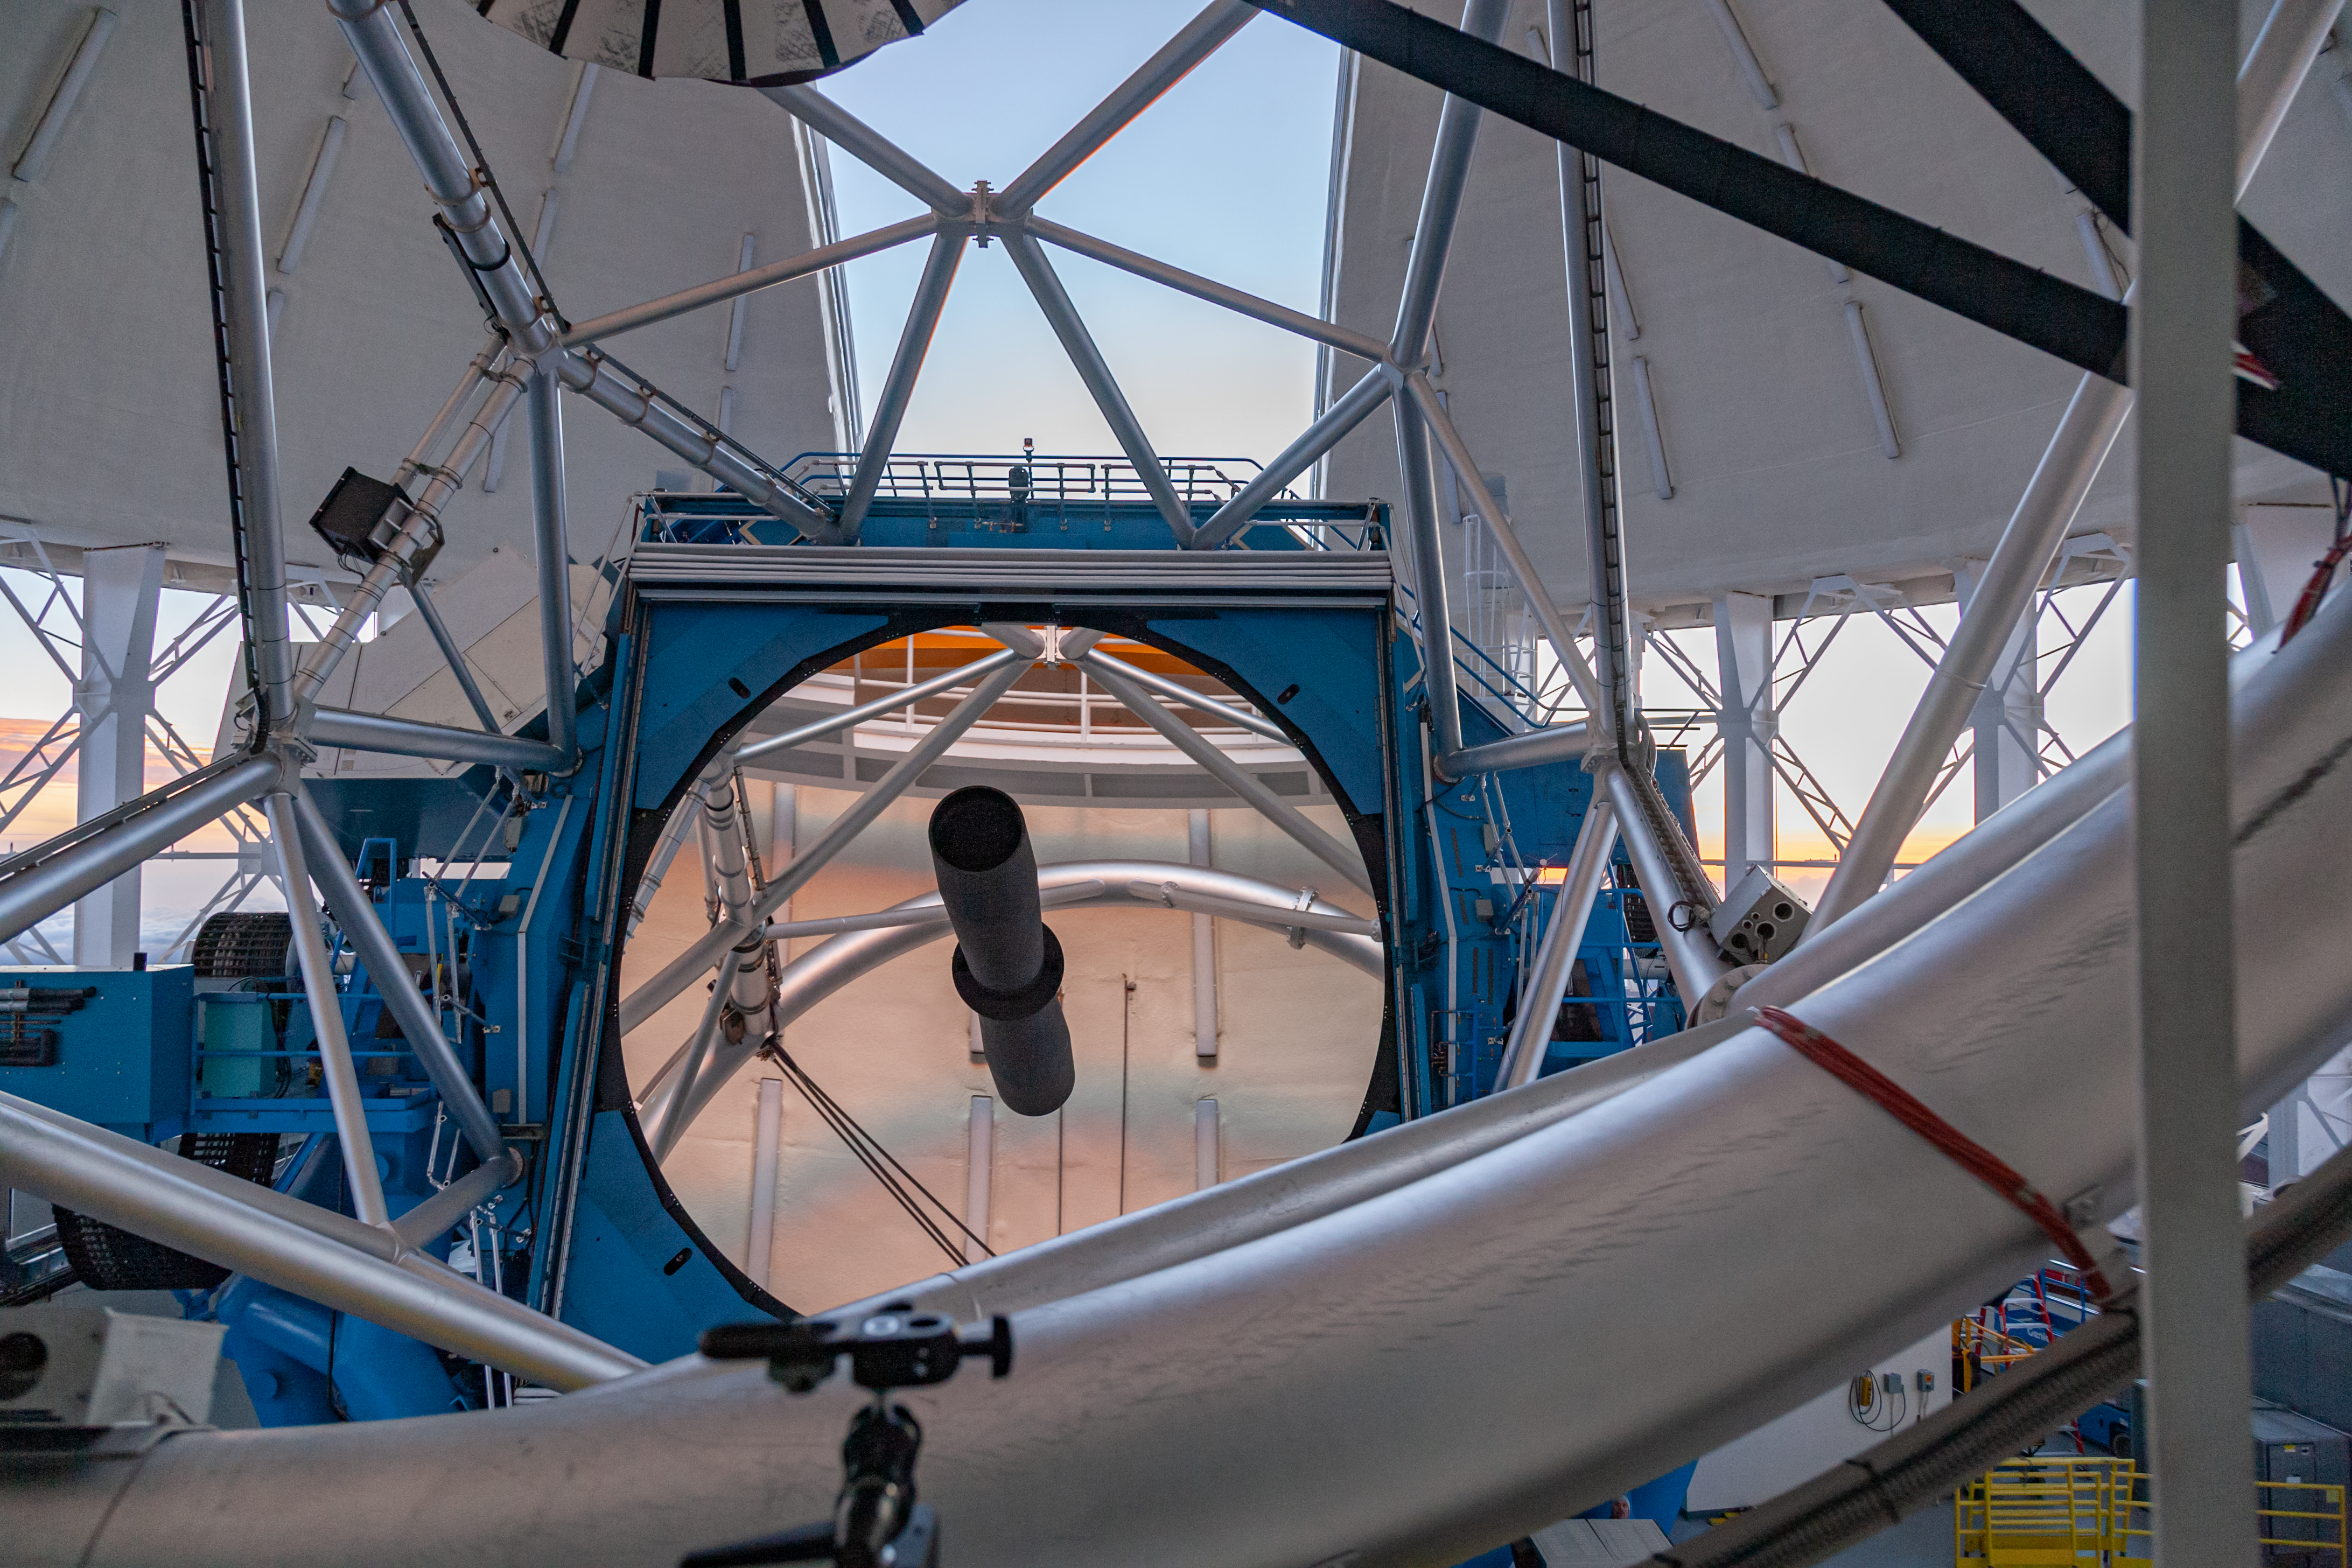

Gemini North telescope and primary mirror

Looking "down the barrel" of the Gemini North telescope at the primary mirror as it slews around to the open observation slit at sunset, just before the start of night time operations.

Credit: International Gemini Observatory/NSF NOIRLab/AURA/J. Pollard